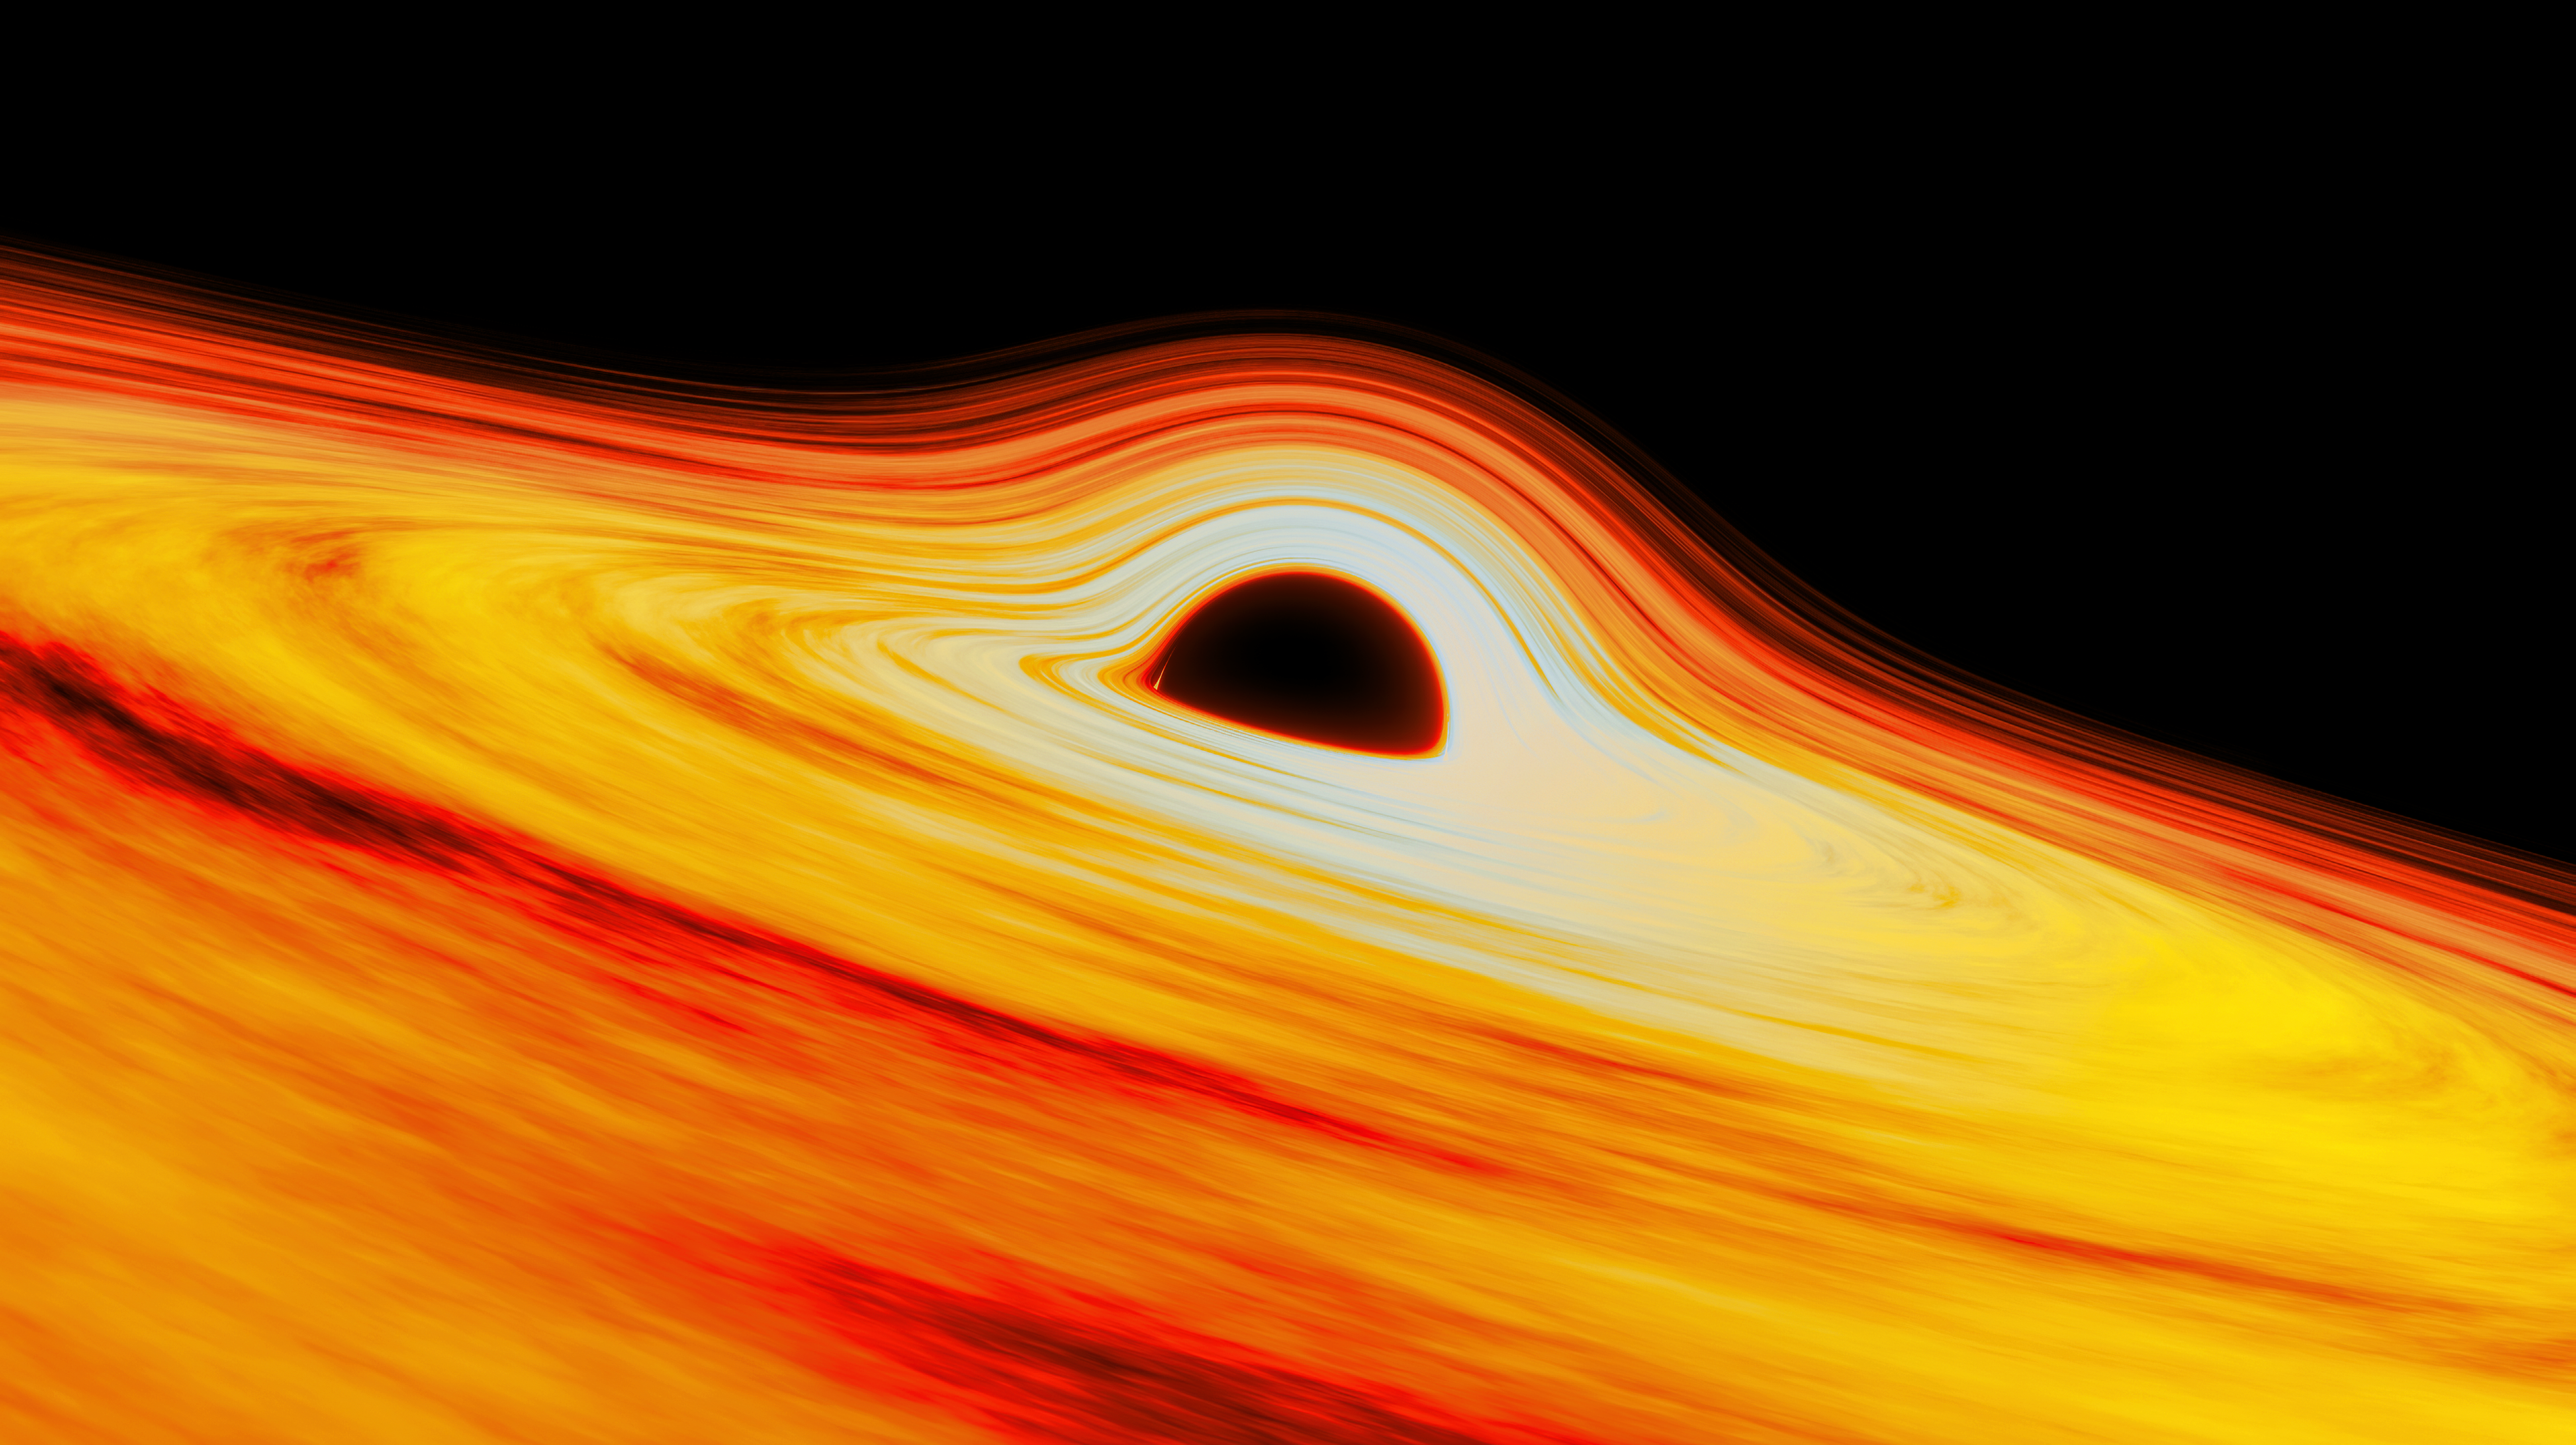

Illustration of the black hole Sagittarius A* at the center of the Milky Way

Illustration of the black hole Sagittarius A* at the center of the Milky Way.

Credit: International Gemini Observatory/NOIRLab/NSF/AURA/J. da Silva/(Spaceengine) Acknowledgement: M. Zamani (NSF NOIRLab)